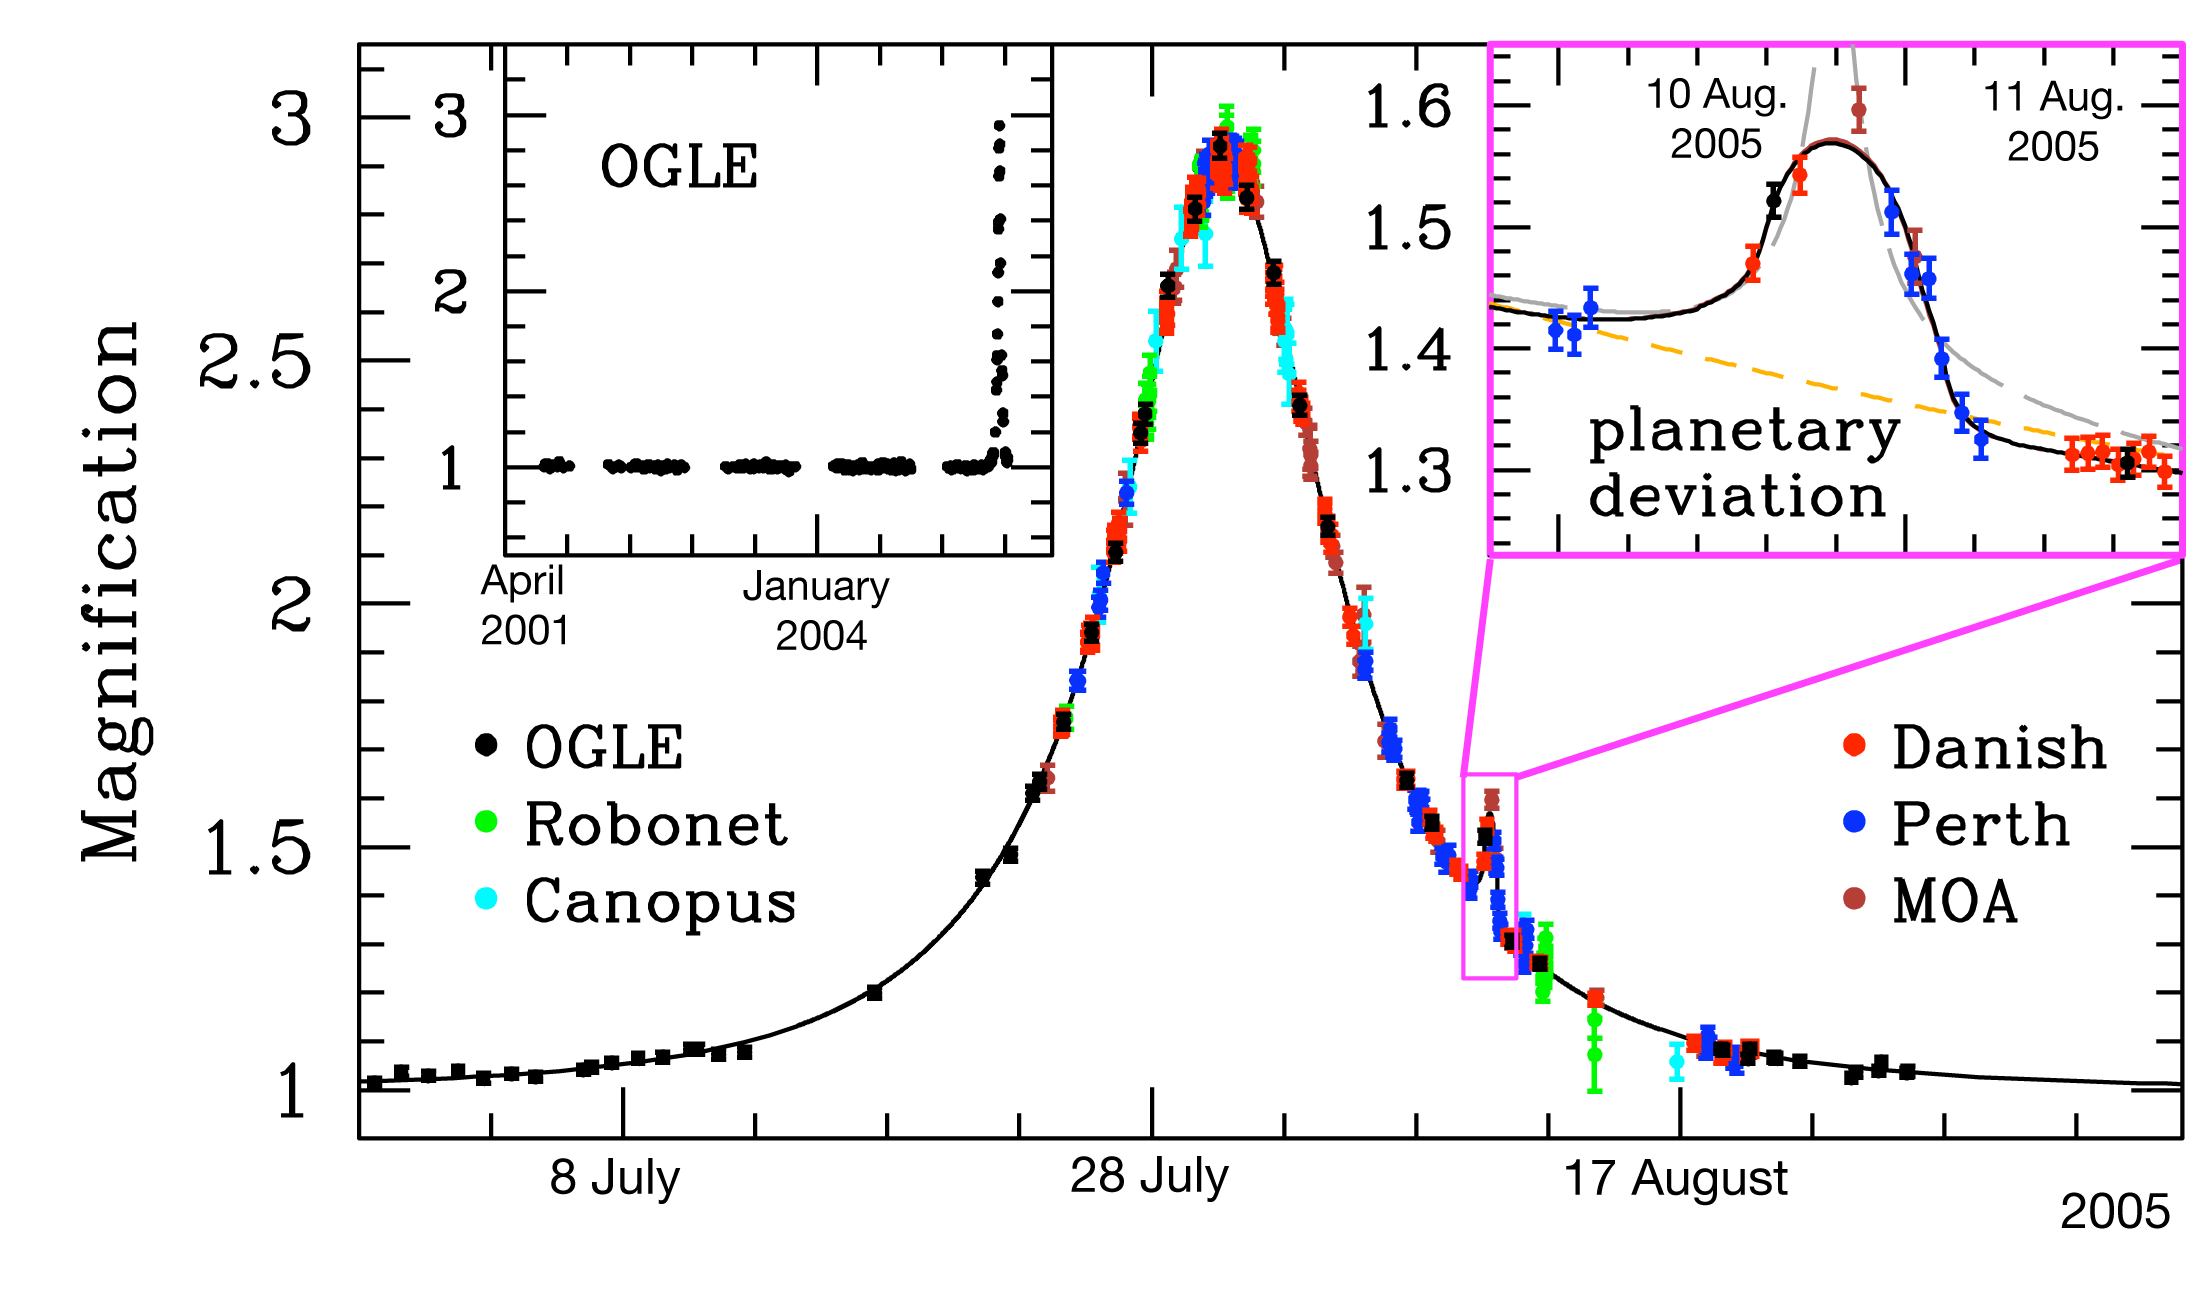

Light curve of OGLE-2005-BLG-390

Data obtained by PLANET/RoboNet, OGLE, and MOA on the microlensing event OGLE-2005-BLG-390 together with a model light curve, showing the planetary deviation on its falling part, lasting about a day. Also shown are best-fitting models with a single lens and a binary source (long-dashed) and a single-source-single-lens light curve (short-dashed). Each point represents the brightness in a single image and the data are colour-coded in order to indicate the telescope : Danish 1.54m at ESO La Silla (Chile), Perth 0.6m (Bickley, Western Australia), Canopus 1.0m (Hobart, Tasmania, Australia), Faulkes North 2.0m (Haleakela, Hawaii, USA), OGLE 1.3m (Las Campanas, Chile), and MOA 1.8m at Mt John Observatory (New Zealand). The regular cycle of colours shows how observing is taken over by the next telescope in turn as the night ends at each site. An enlargement of the planetary deviation is shown as inset in the top right.

Credit: ESO